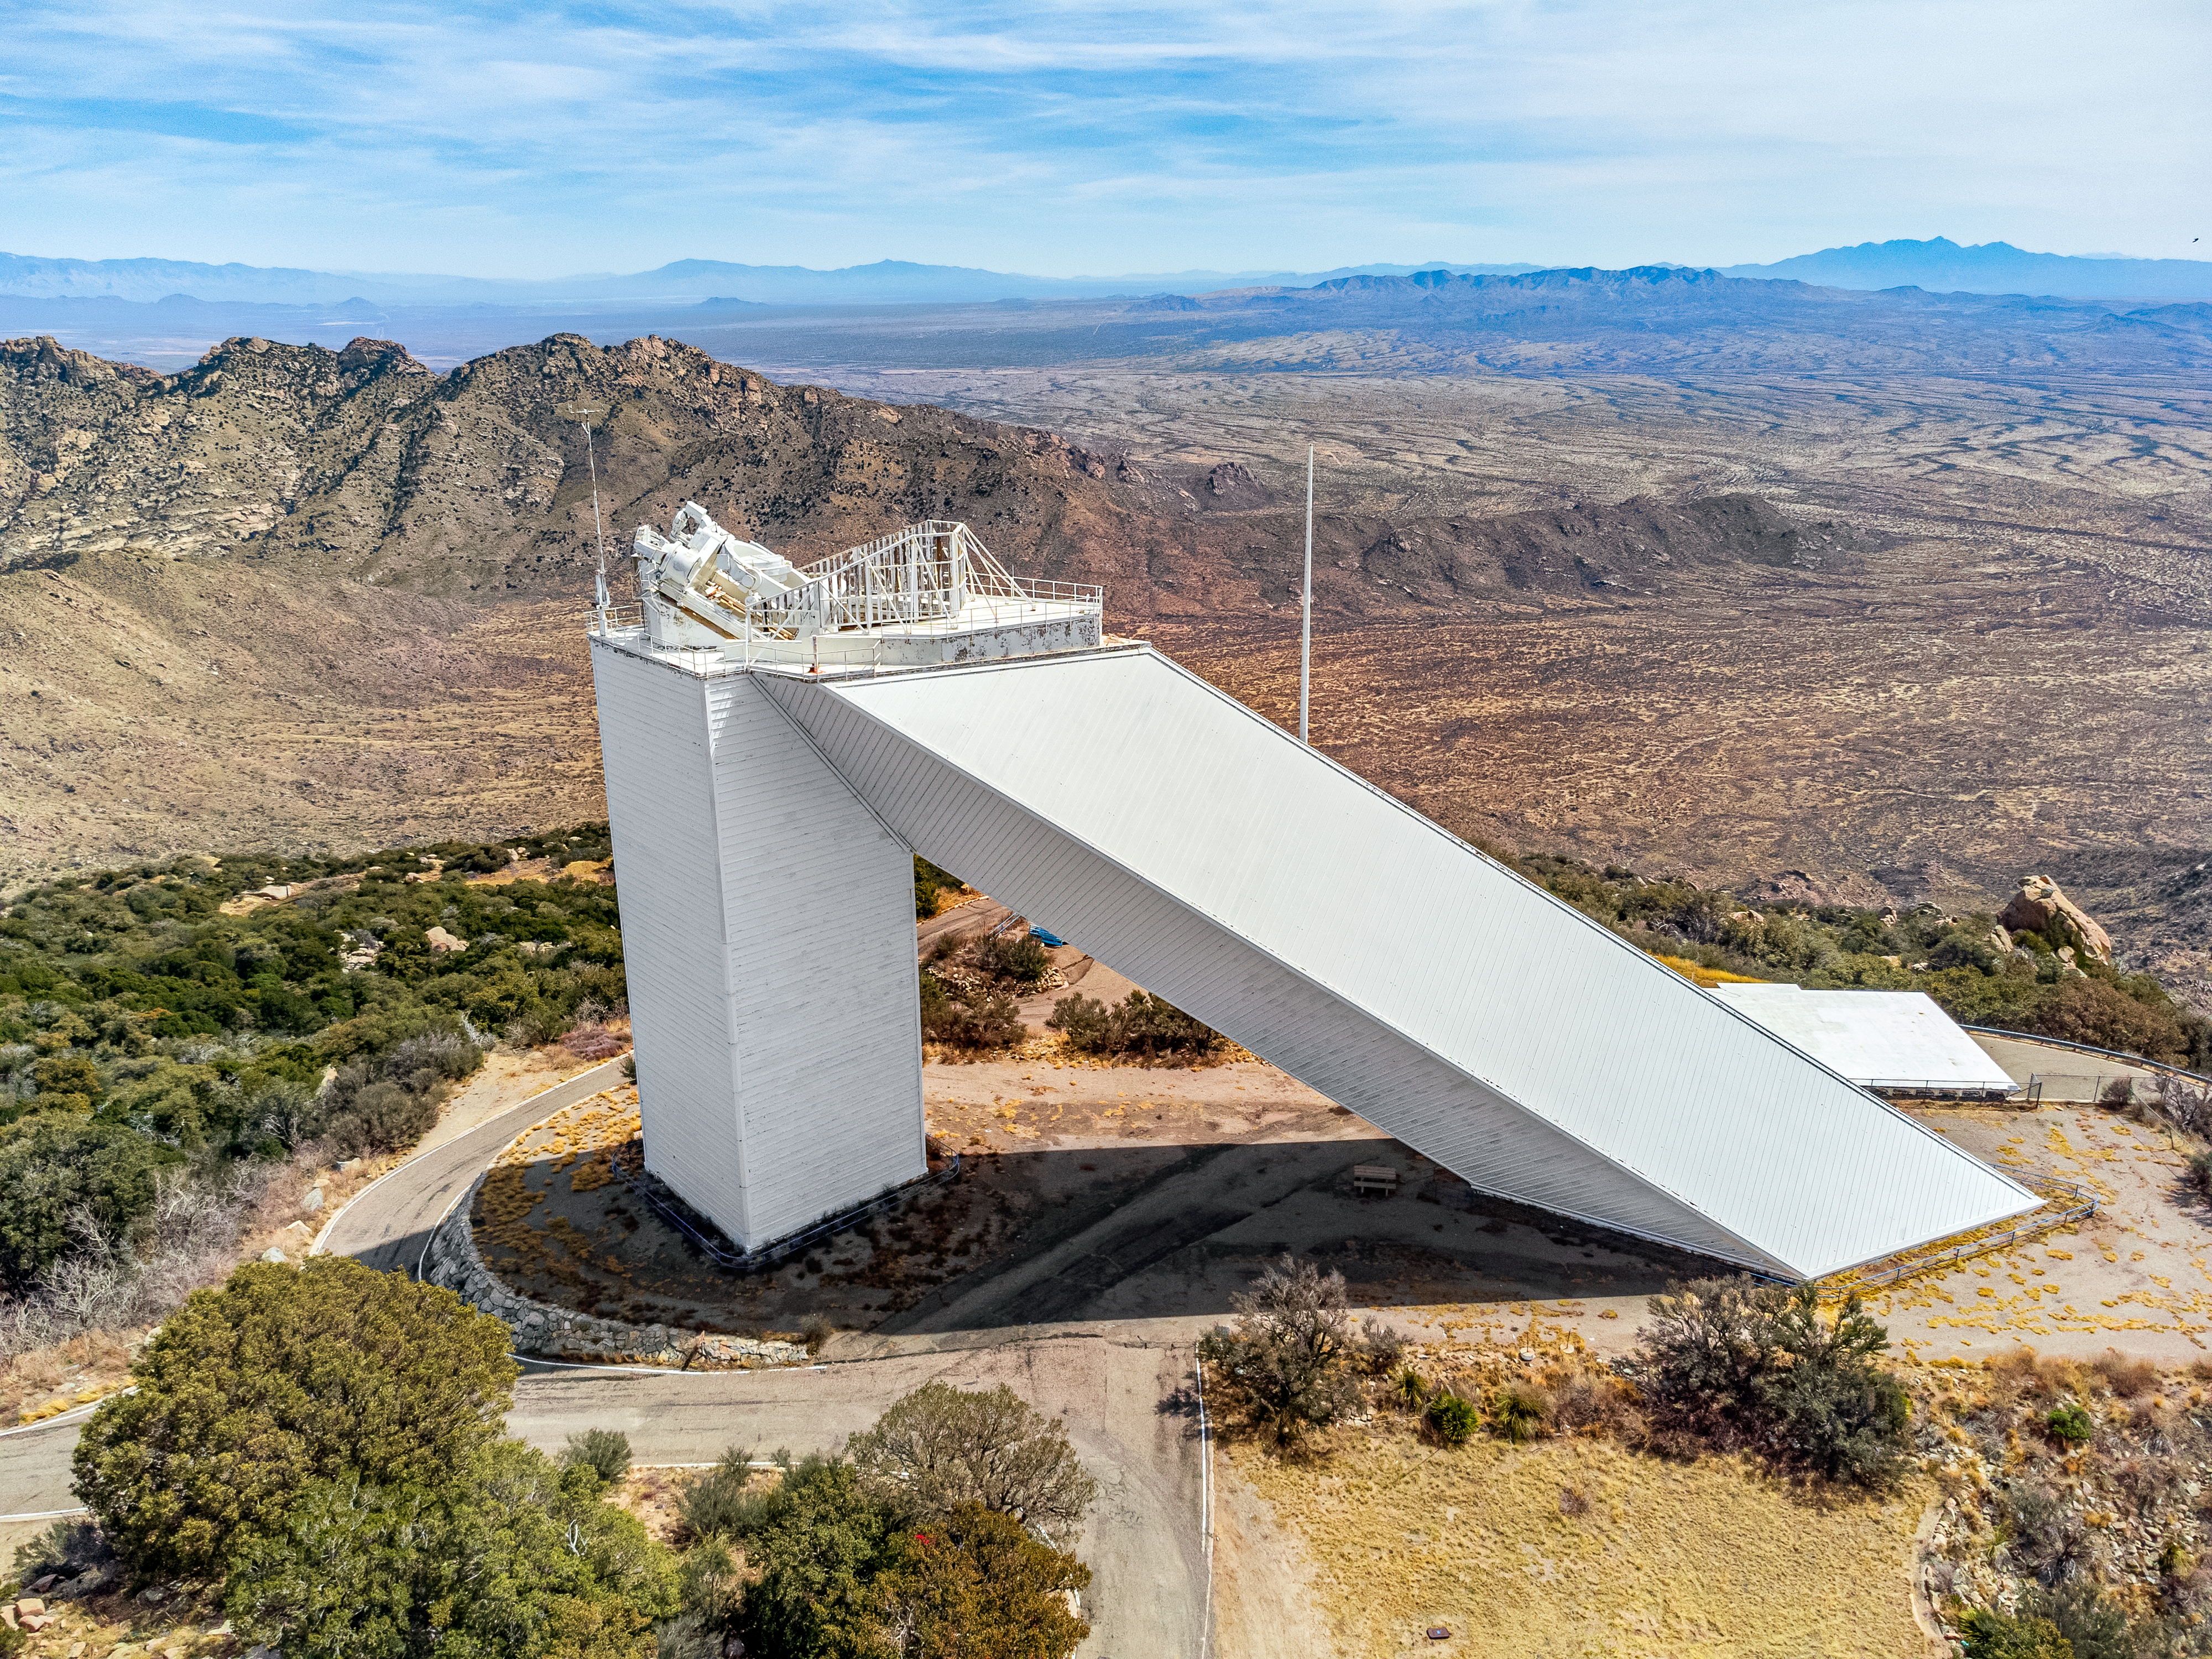

McMath-Pierce Solar Telescope

Aerial view of the McMath-Pierce Solar Telescope at Kitt Peak National Observatory, a Program of NSF NOIRLab. For the 55 years that it was in operation, its unique shape served to send sunlight down the shaft to the telescope's primary mirror located underground.

Credit: KPNO/NOIRLab/NSF/AURA